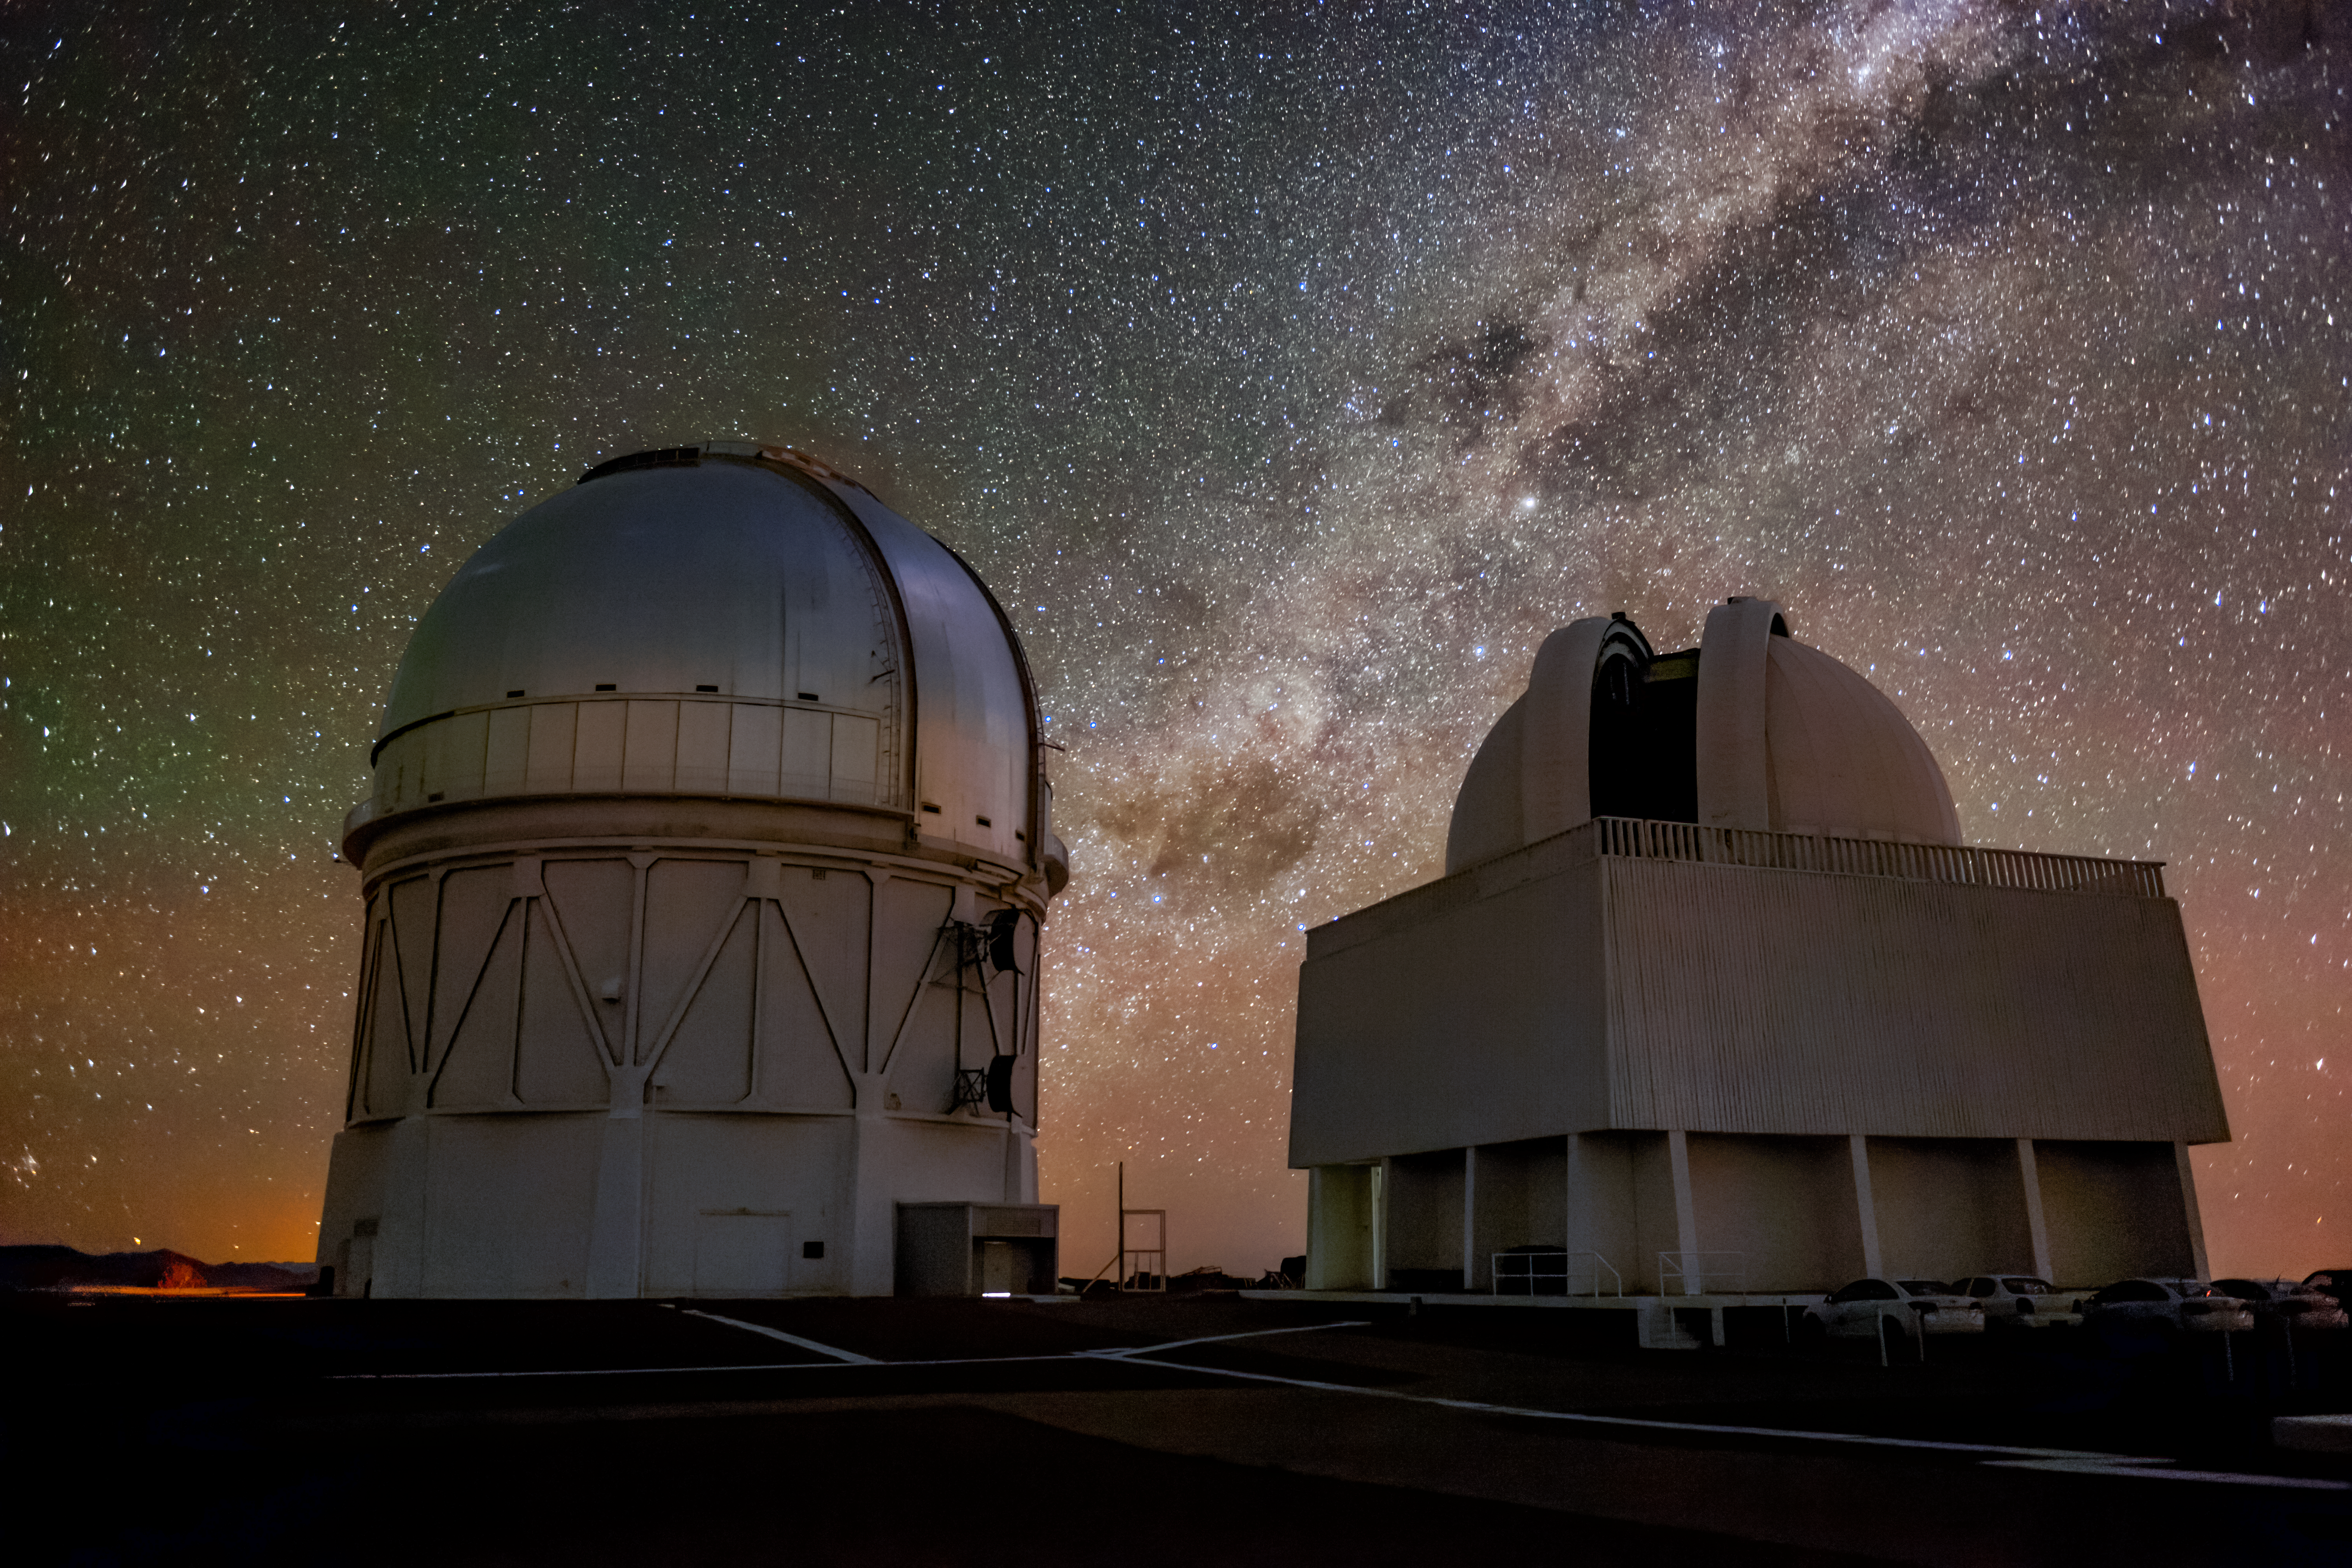

Blanco and the SMARTS 1.5-Meter

This image taken at Cerro Tololo Inter-American Observatory shows the Víctor M. Blanco 4-meter Telescope, the SMARTS 1.5-meter Telescope, and the beautiful Milky Way above them, along with some faint red and green airglow in the background.

Credit: NOIRLab/AURA/NSF